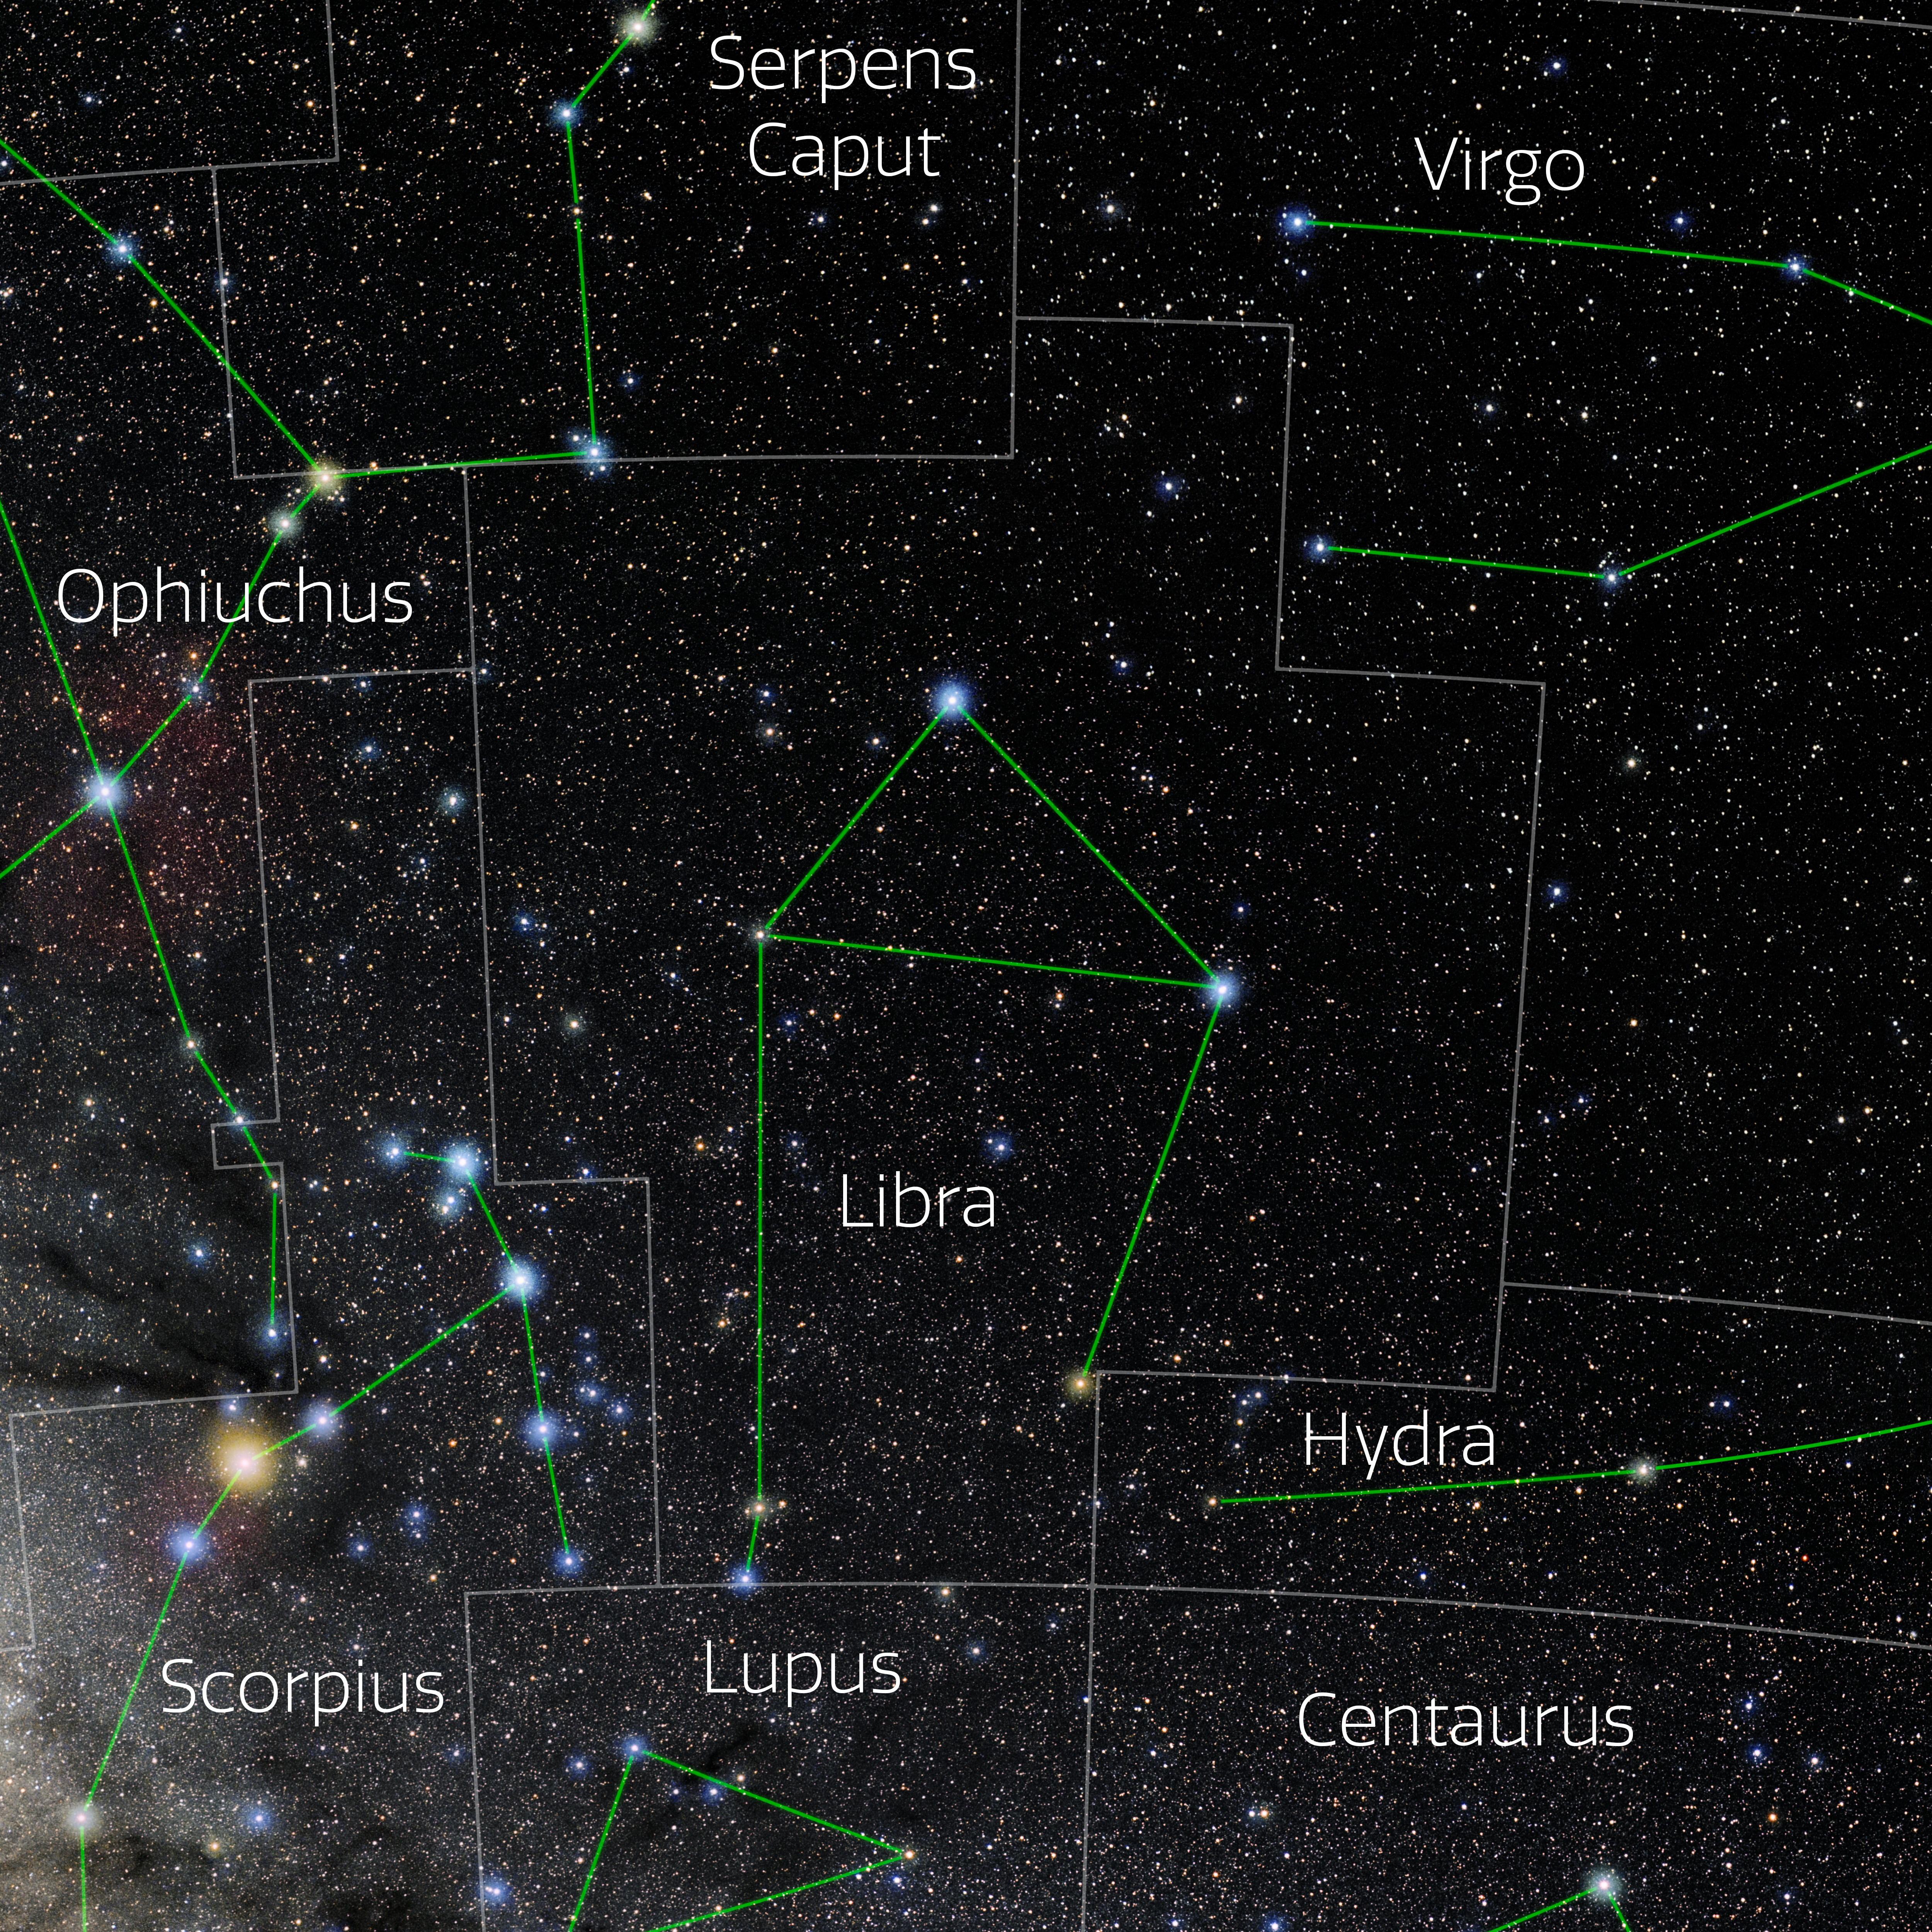

Libra (Annotated)

Photo of the constellation Libra with annotations from IAU and Sky & Telescope. Here is the non-annotated version.

Credit: E. Slawik/NOIRLab/NSF/AURA/M. Zamani